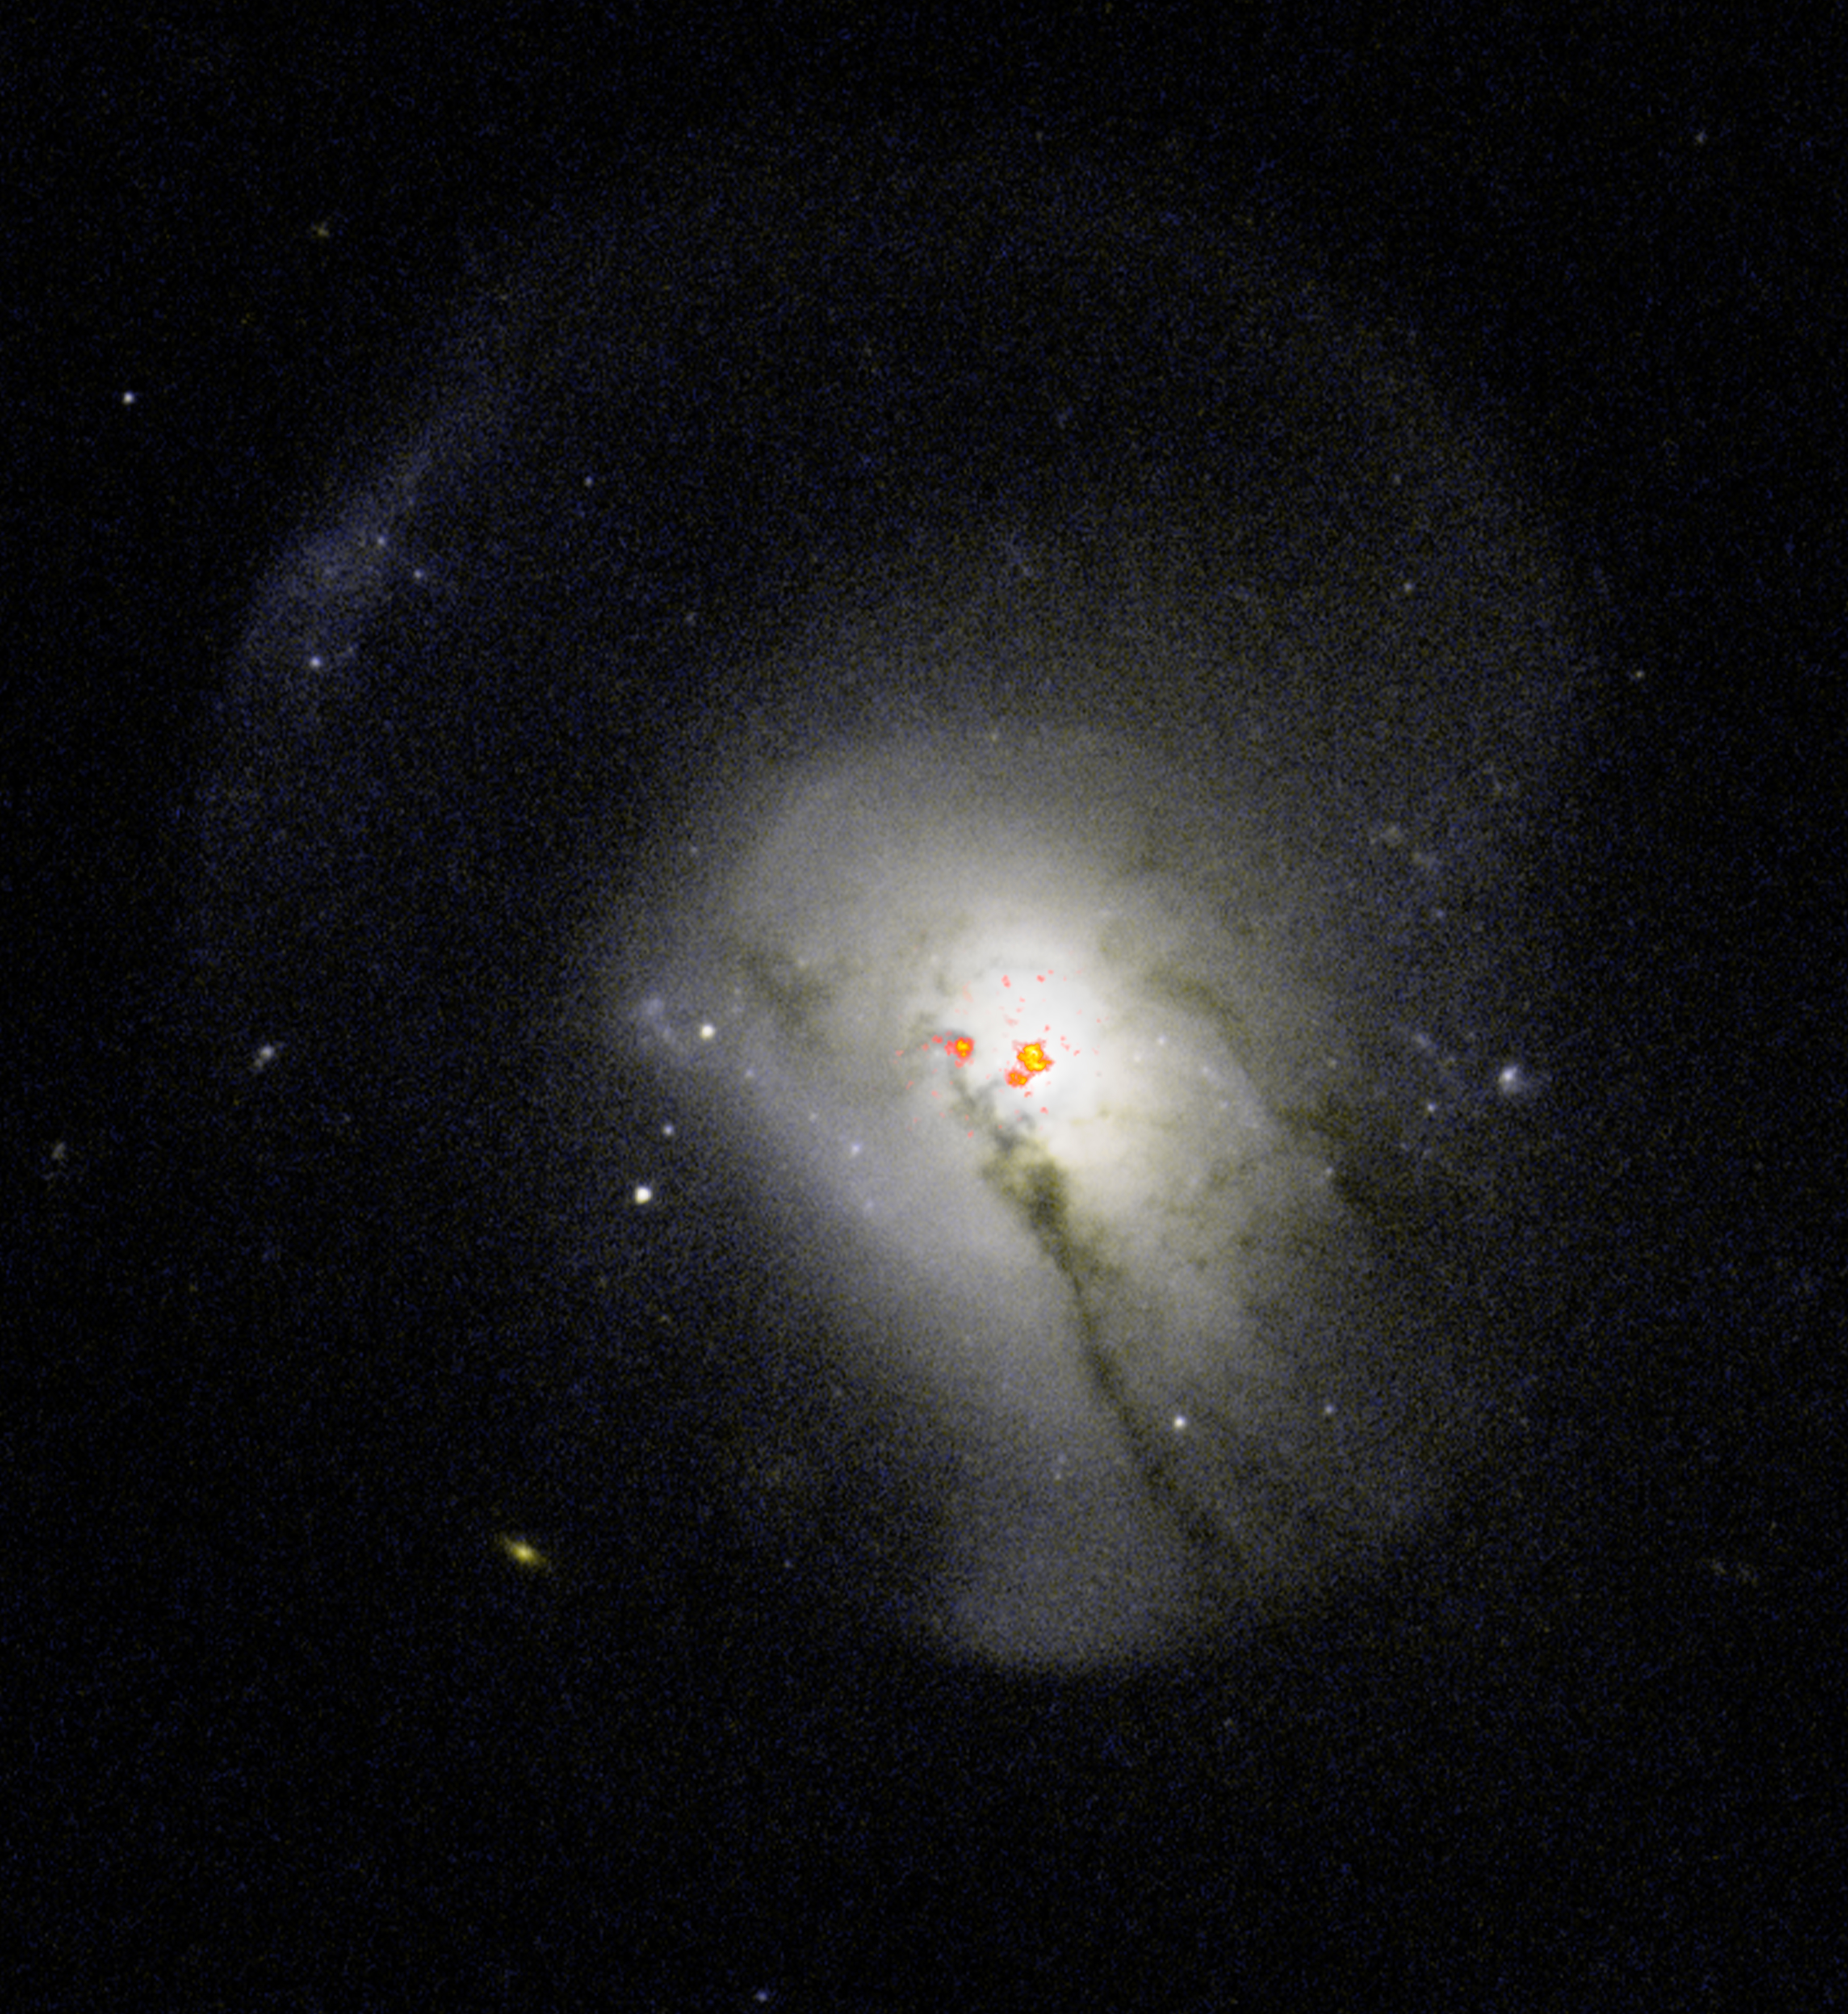

Post-starburst galaxy 0570

Post-starburst galaxies were previously believed to expel all of their molecular gas, a behavior that caused them to stop forming stars. New observations have revealed that these galaxies actually hold onto and condense star-forming fuel near their centers and then don't use it to form stars. Here, radio data of PSB 0570.537.52266 overlaid on optical images from the Hubble Space Telescope show the dense collection of gas near the galaxy's center.

Credit: ALMA (ESO/NAOJ/NRAO) / S. Dagnello (NRAO/AUI/NSF)